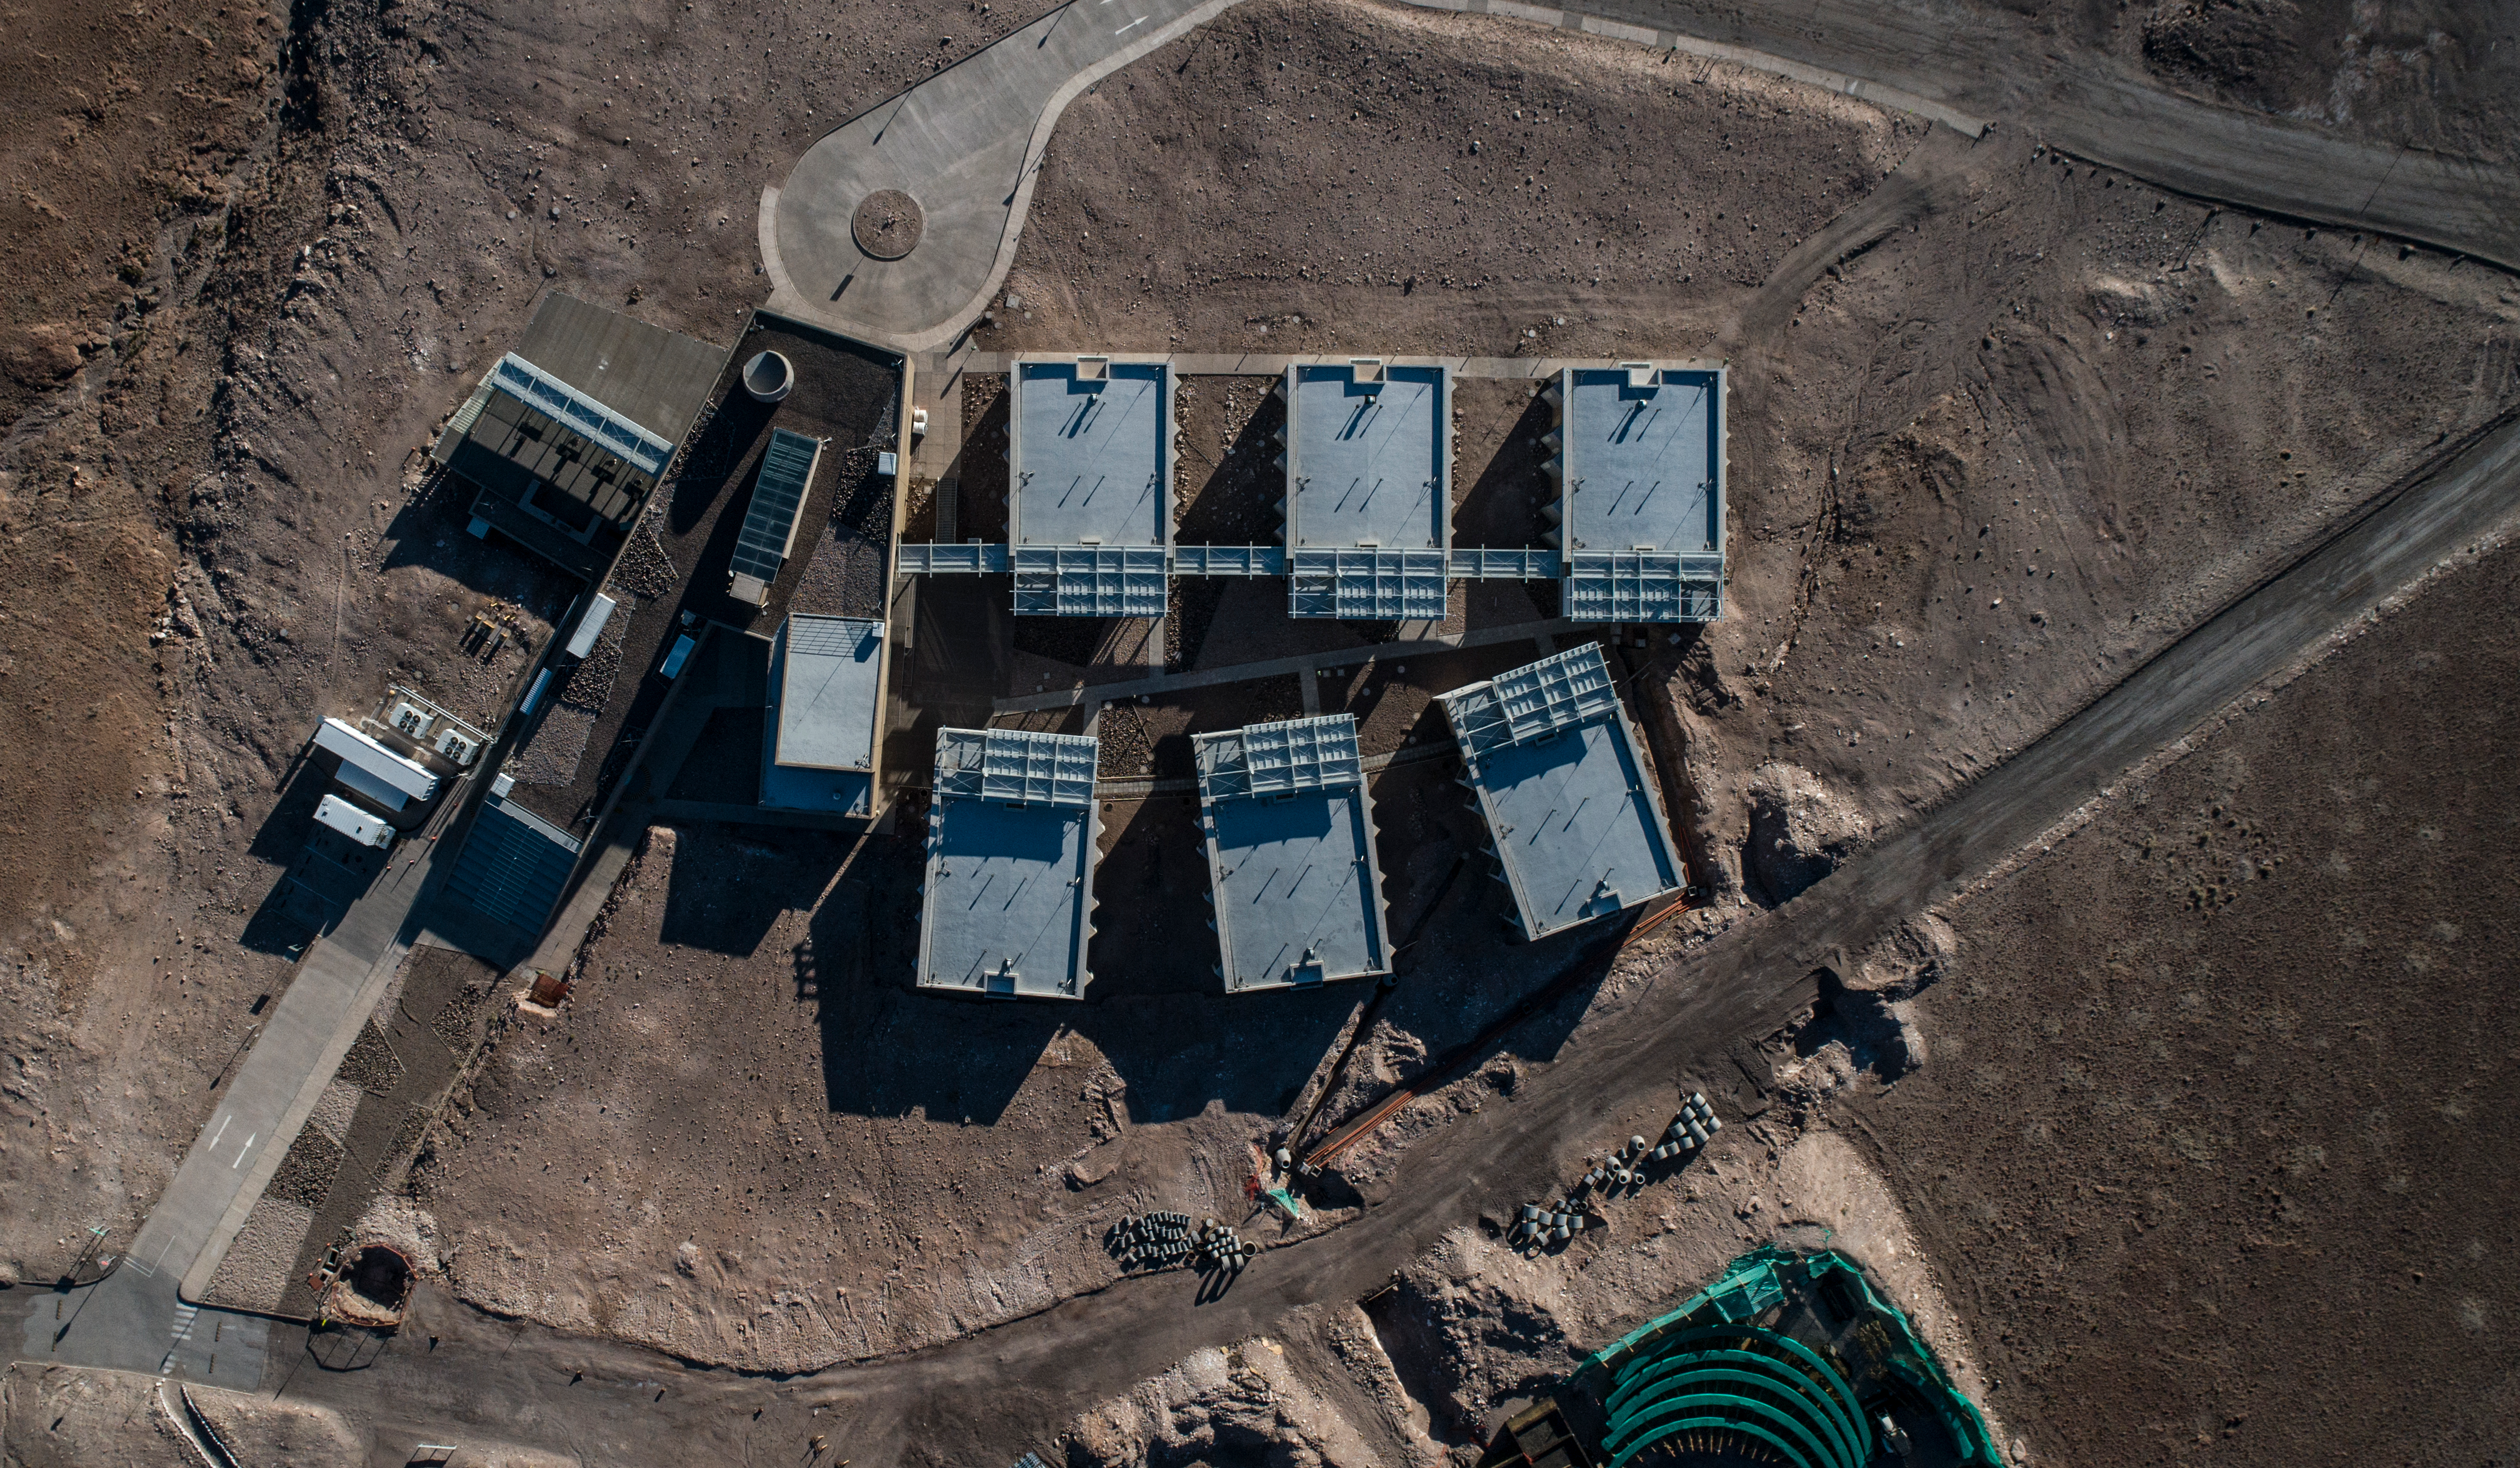

ALMA shutdown due to the Covid-19 pandemic in 2020

ALMA shutdown due to the Covid-19 pandemic in 2020. A Caretaking Team was in charge of guarding the observatory. A drone registered this images, accounting for the solitude of the ALMA base camp (OSF) and the antennas in the Chajnantor Plateau.

Credit: Ariel Marinkovic – X-CAM-ALMA (ESO/NAOJ/NRAO)